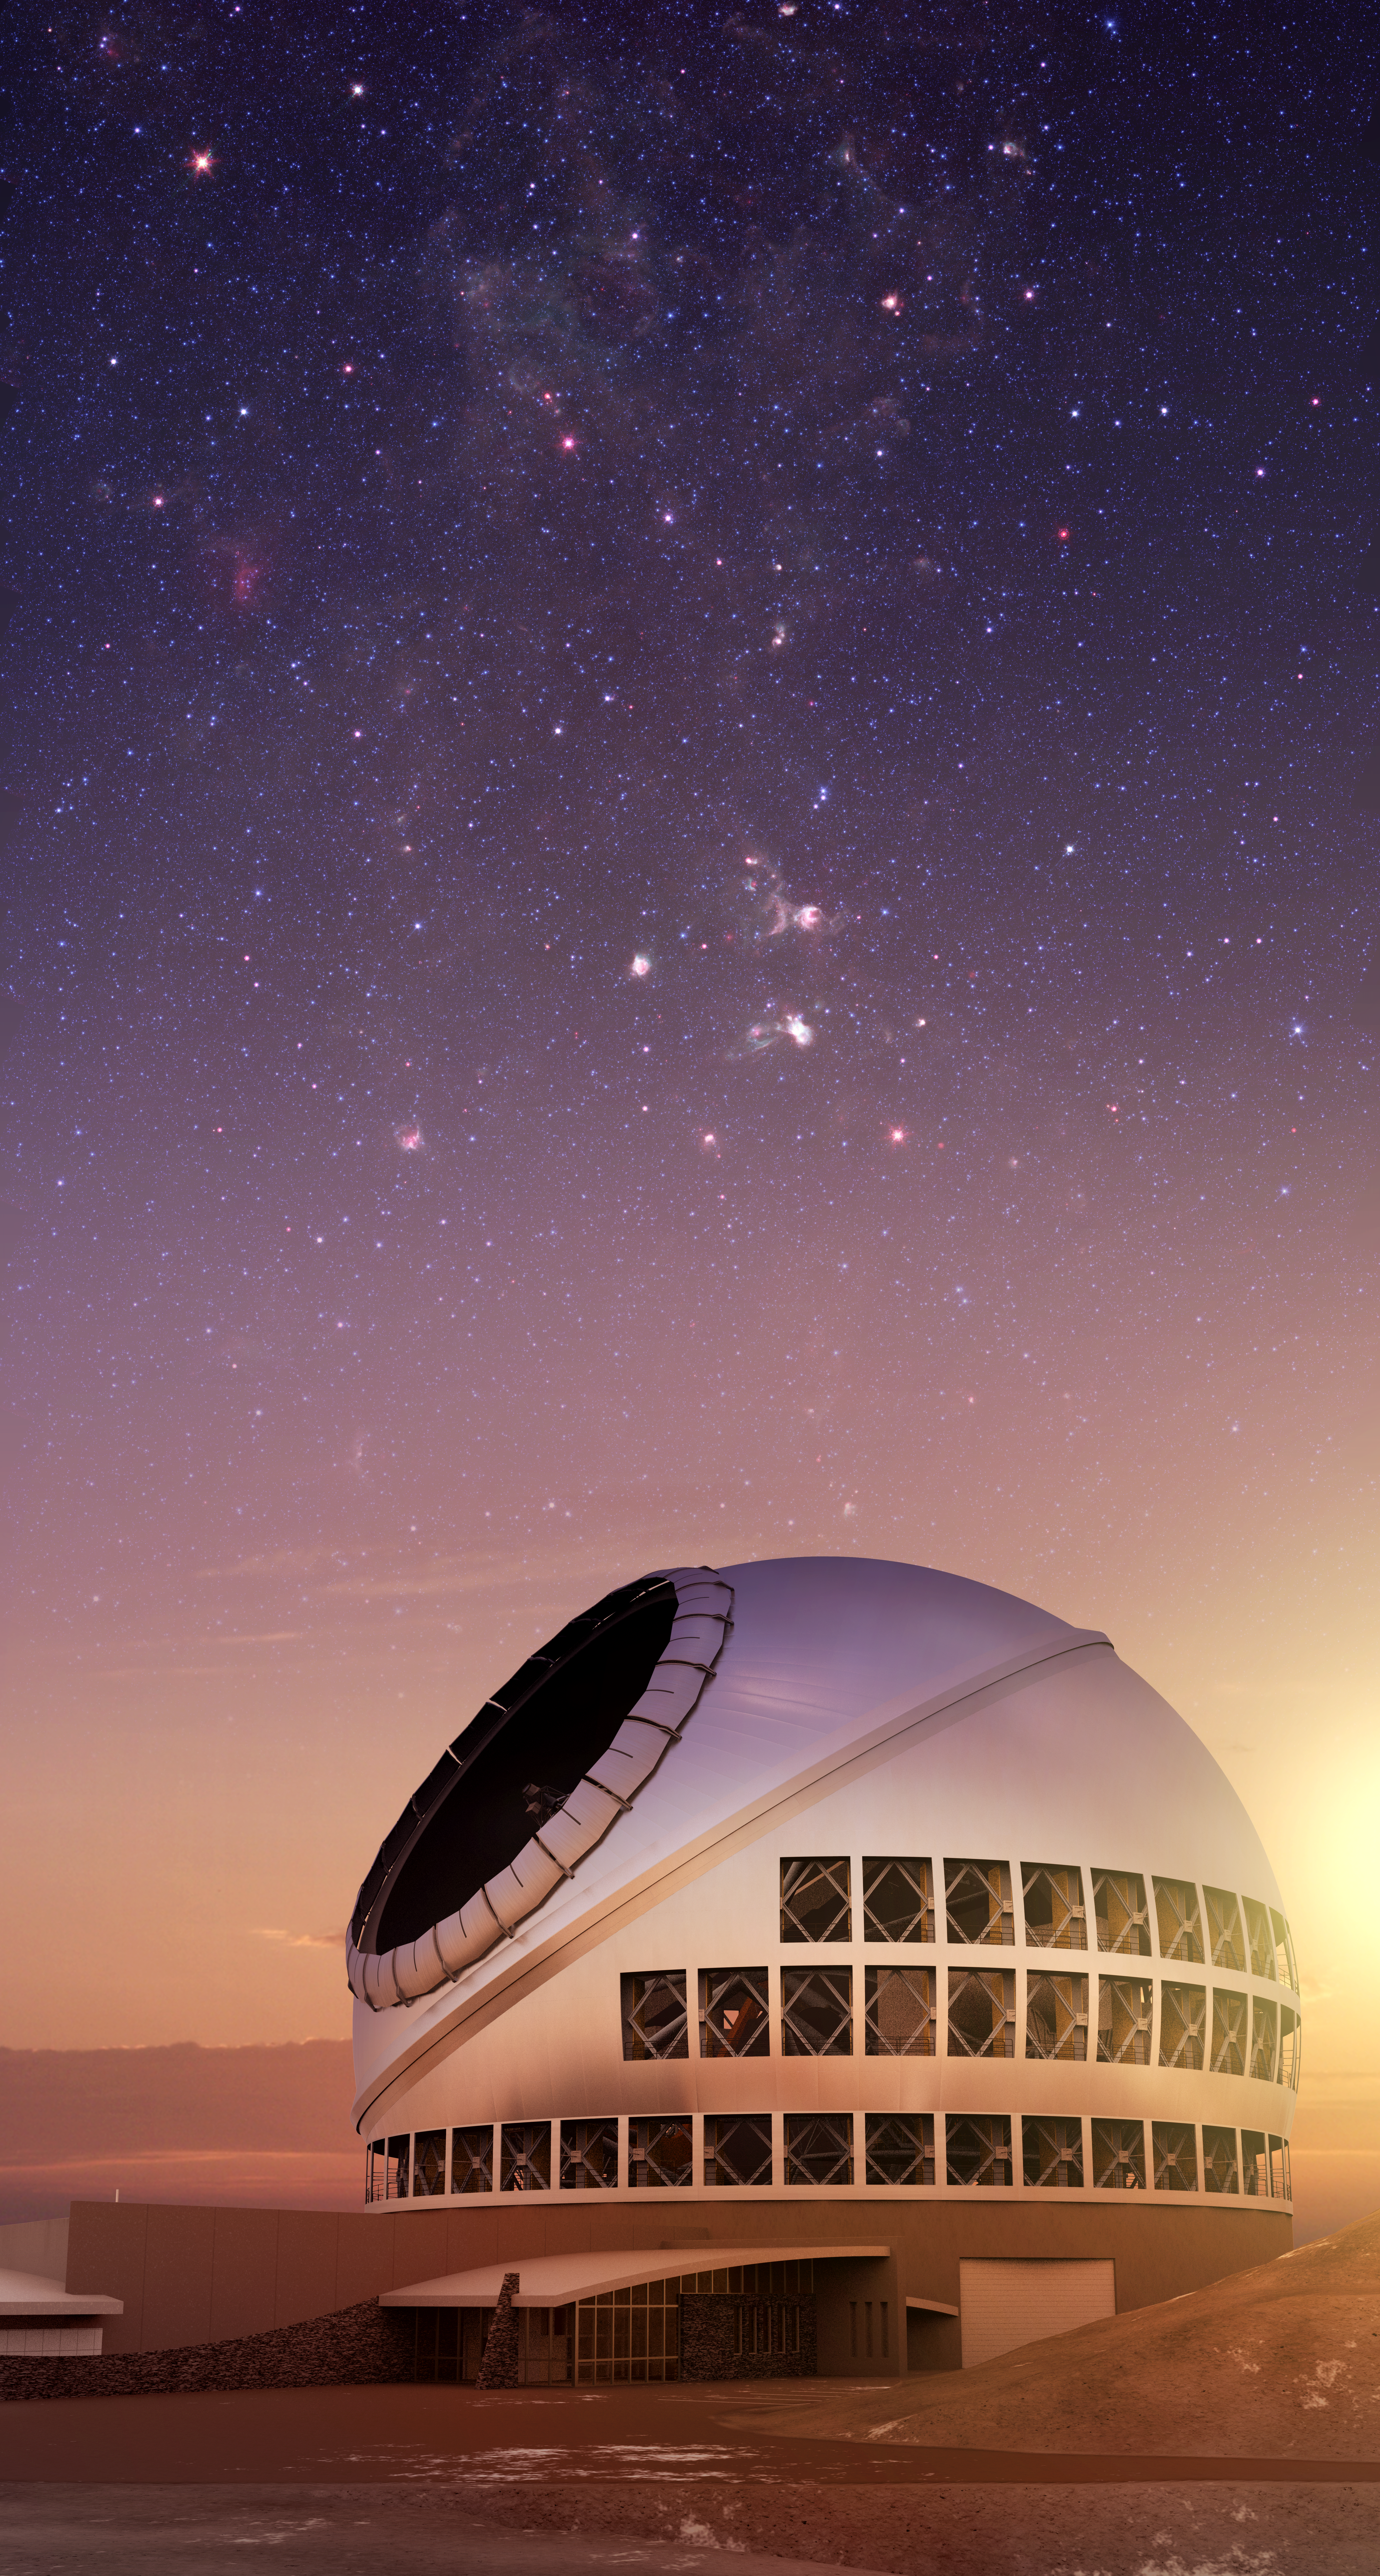

The Thirty Meter Telescope illustration

A rendering of the Thirty Meter Telescope.

Credit: TMT International Observatory